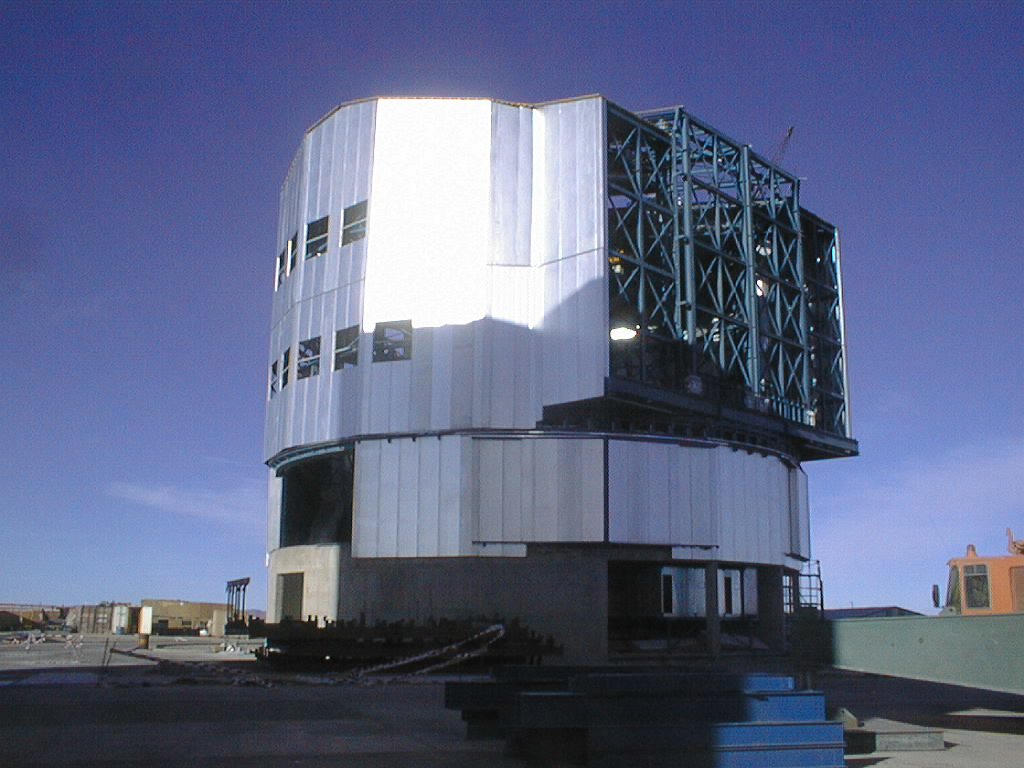

Construction of VLT UT4

The work on the fourth enclosure advances rapidly. It will host the last of the 8.2-m Unit Telescopes to be installed at Paranal in the year 2000. (Photo obtained on July 17, 1998)

Credit: ESO